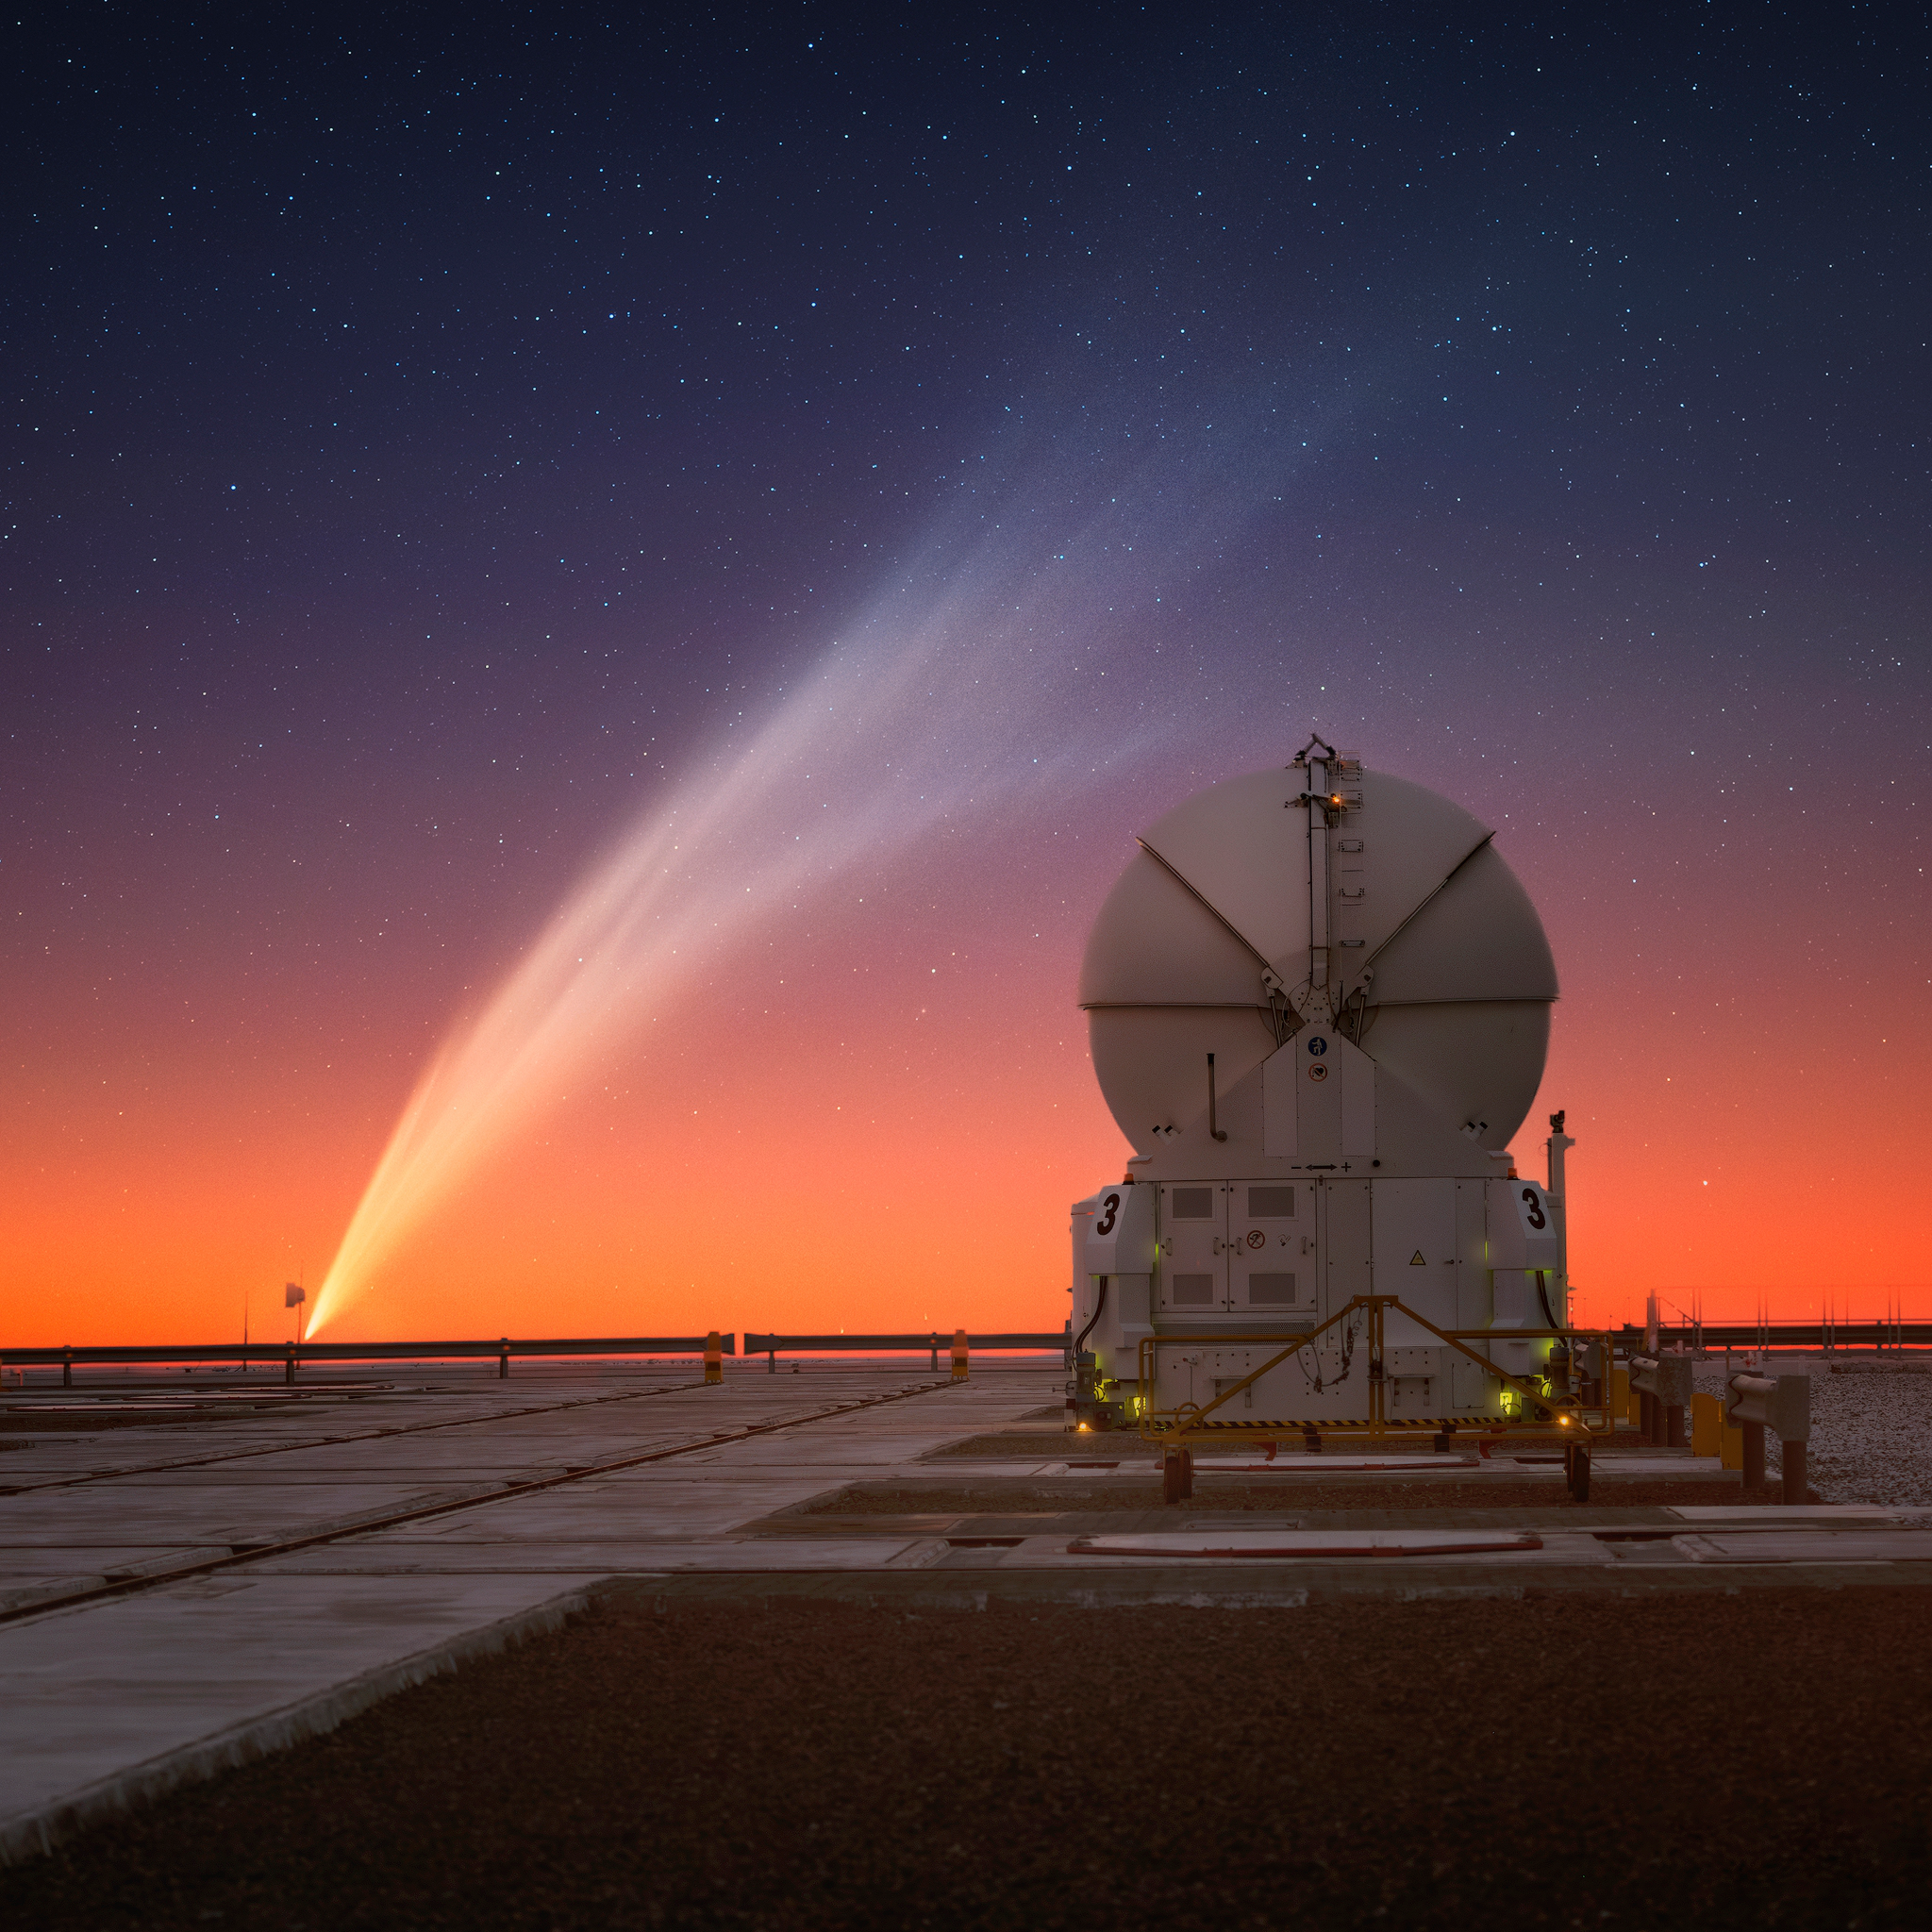

A colourful view of comet C/2024 G3 (ATLAS)

Looking almost like a watercolour painting, this stunning photograph of comet C/2024 G3 (ATLAS) was taken by Yuri Beletsky on 19 January from ESO's Paranal Observatory in Chile. The comet poses next to one of the Auxiliary Telescopes of ESO's Very Large Telescope Interferometer.

Credit: Y. Beletsky (LCO)/ESO